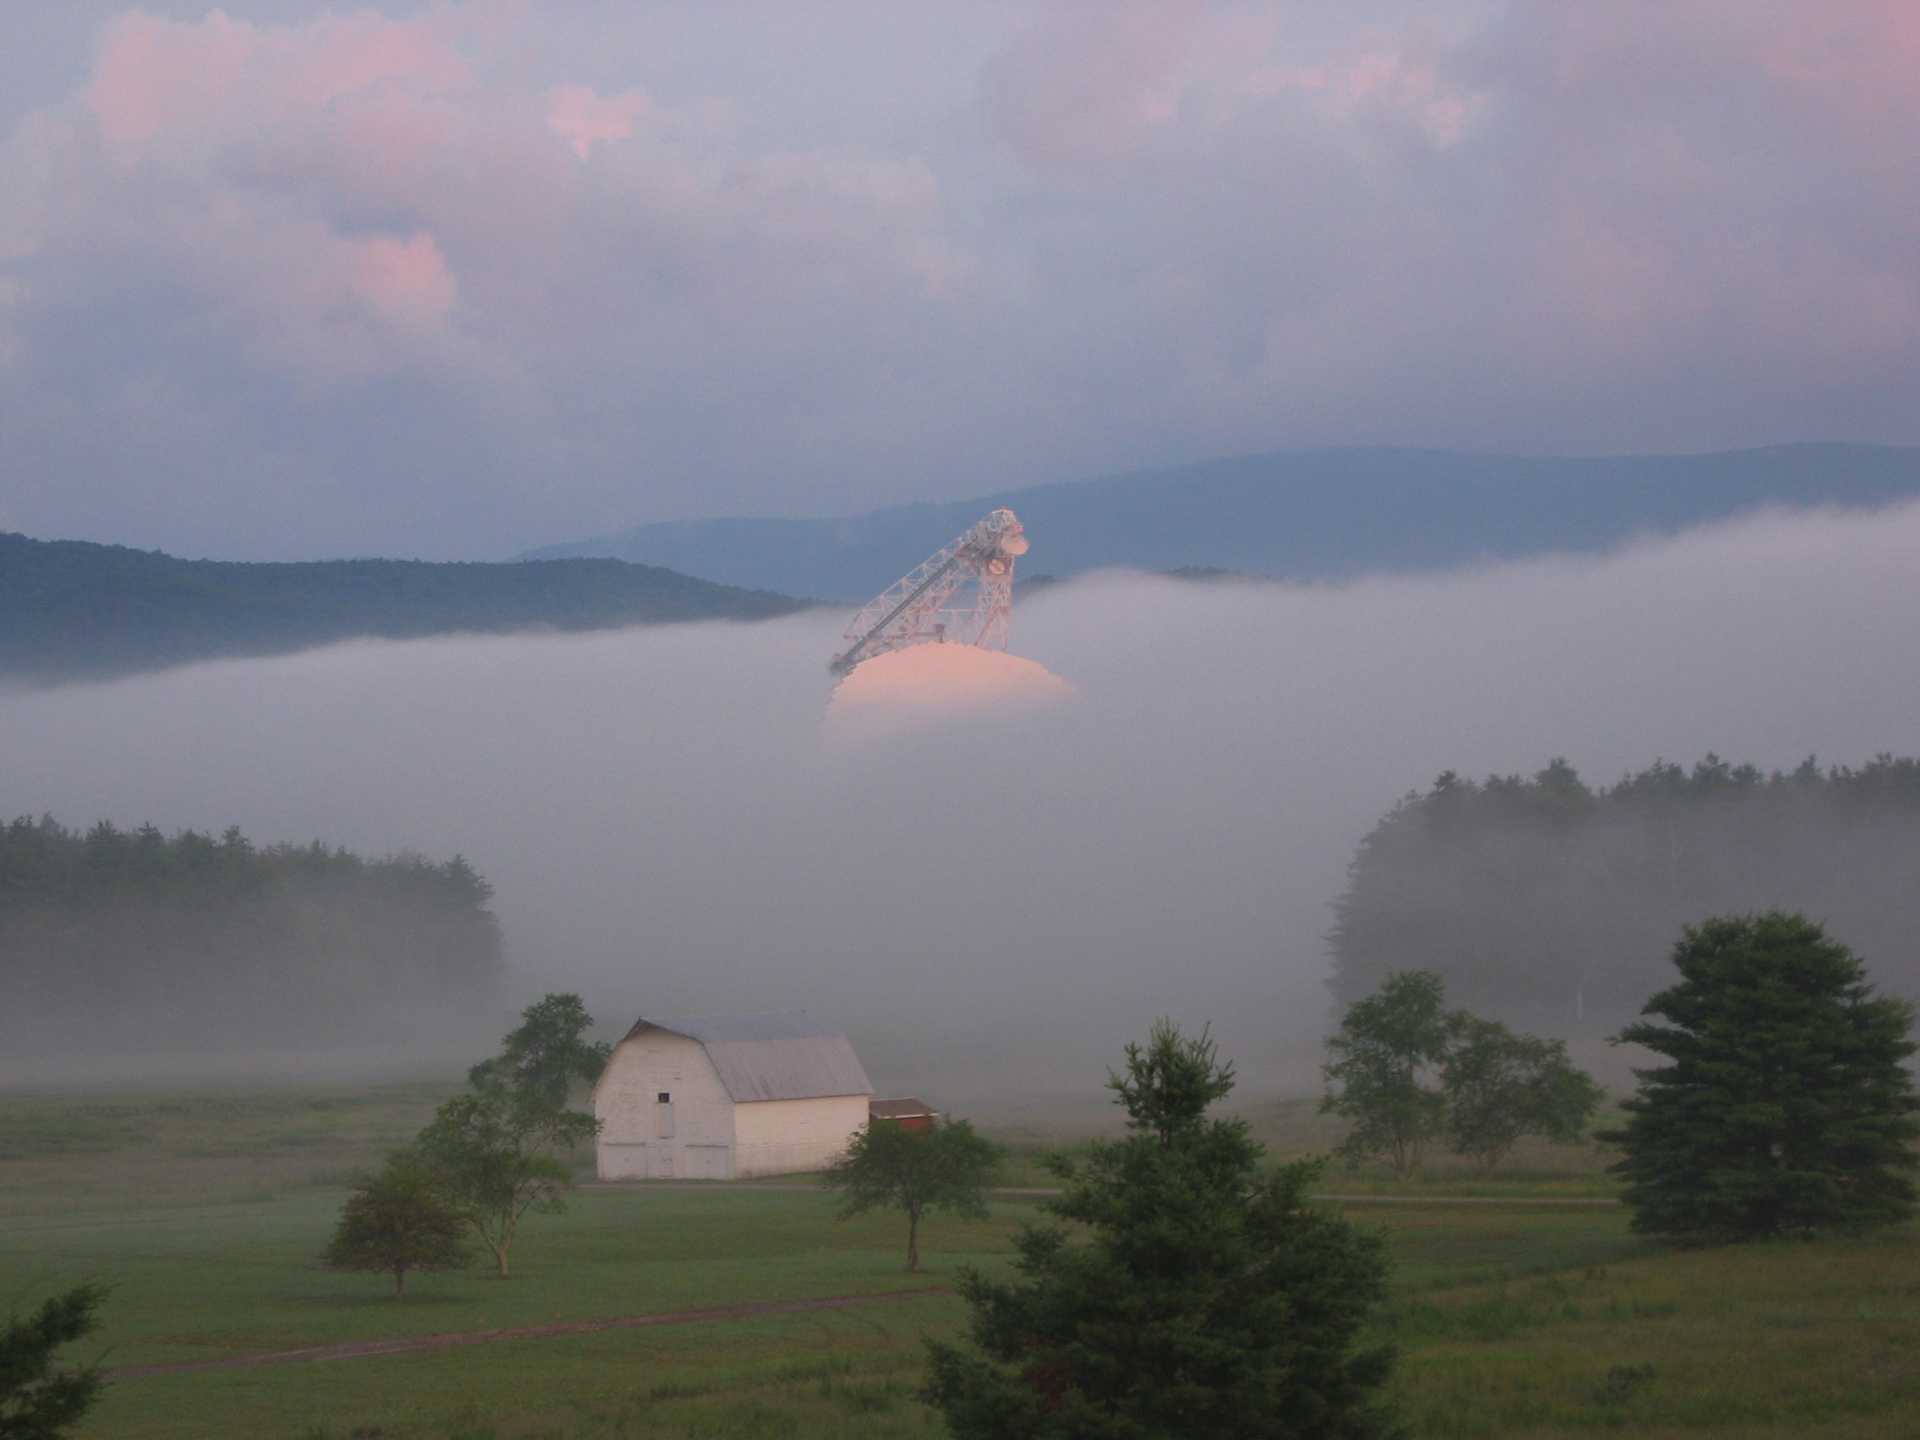

Giant in the Mist

Nearly every dawn sunrise in Green Bank is blanketed in fog. The Green Bank Telescope (GBT), 485-feet high, is only just peaking up over the morning mist.

Credit: NRAO/AUI/NSF